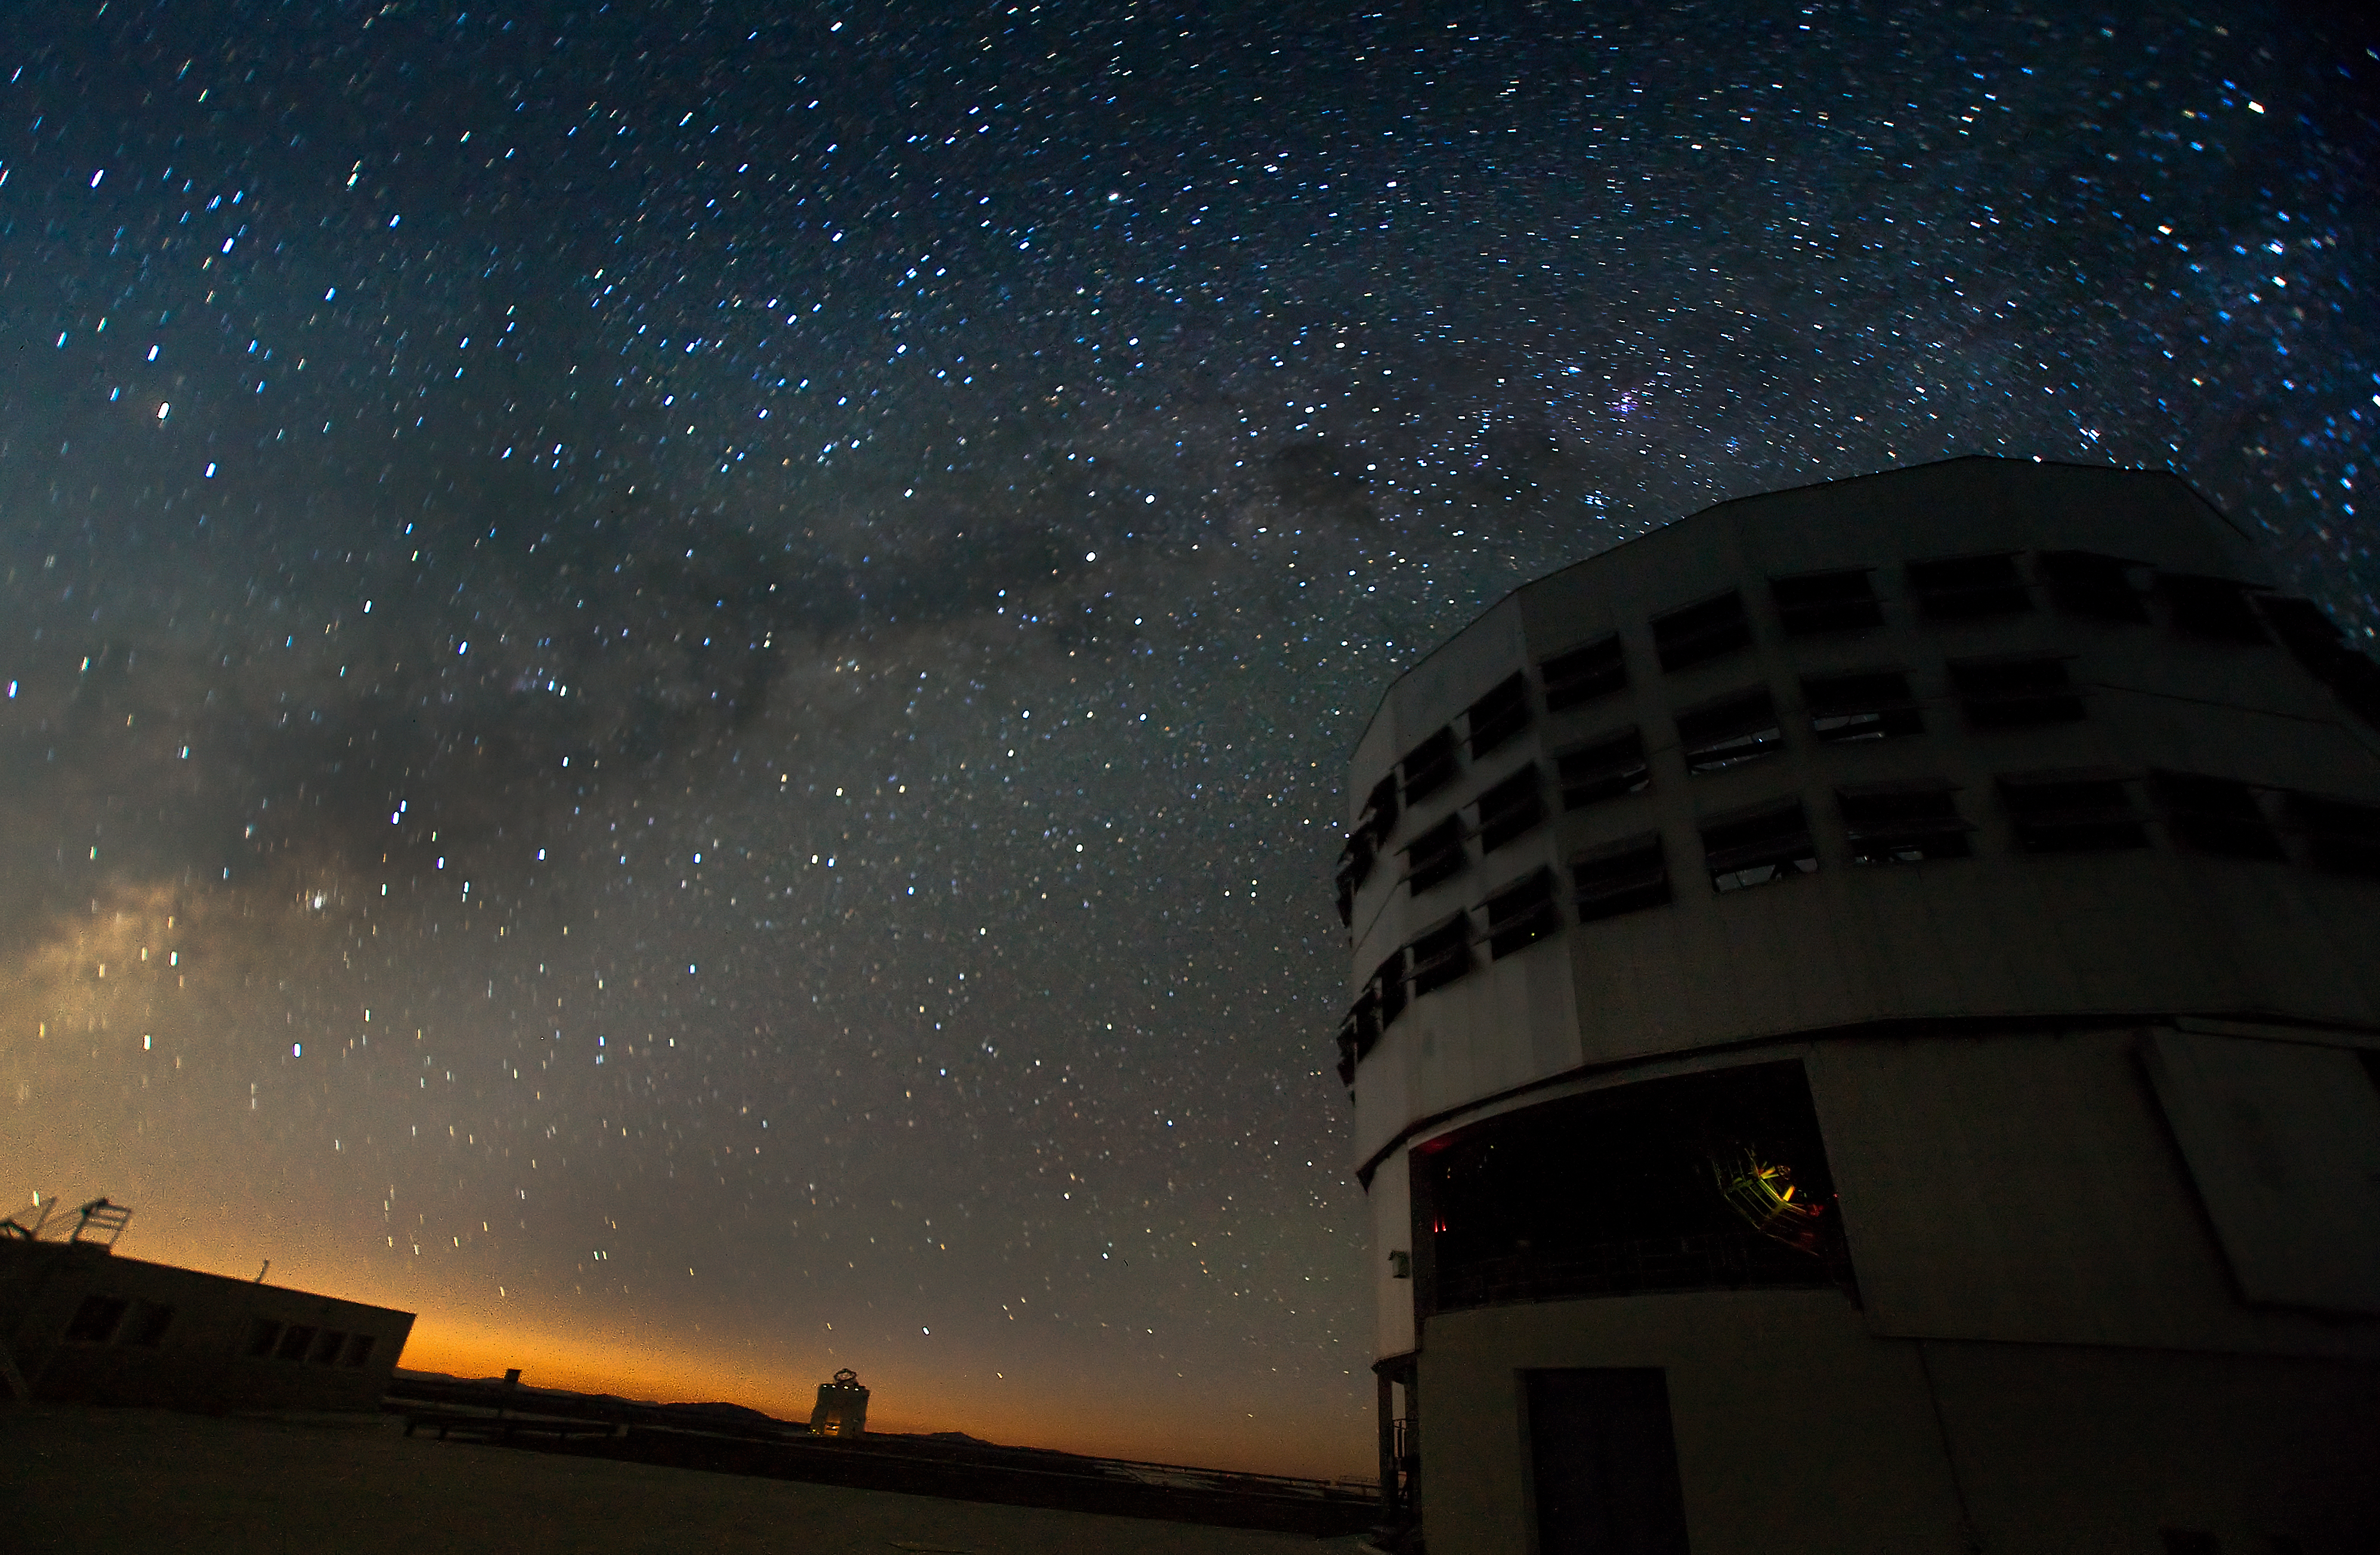

VLT at night at Paranal

The night sky above the Very Large Telescope (VLT) at ESO's Cerro Paranal observing site. Located in the Atacama Desert of Chile, the site is over 2600 metres above sea level, providing incredibly dry, dark viewing conditions. The VLT is the world’s most advanced optical instrument, consisting of four Unit Telescopes with main mirrors 8.2-m in diameter and four movable 1.8-m diameter Auxiliary Telescopes. The telescopes can work together, in groups of two or three, to form a giant interferometer, allowing astronomers to see details up to 25 times finer than with the individual telescopes.

Credit: Iztok Boncina/ESO